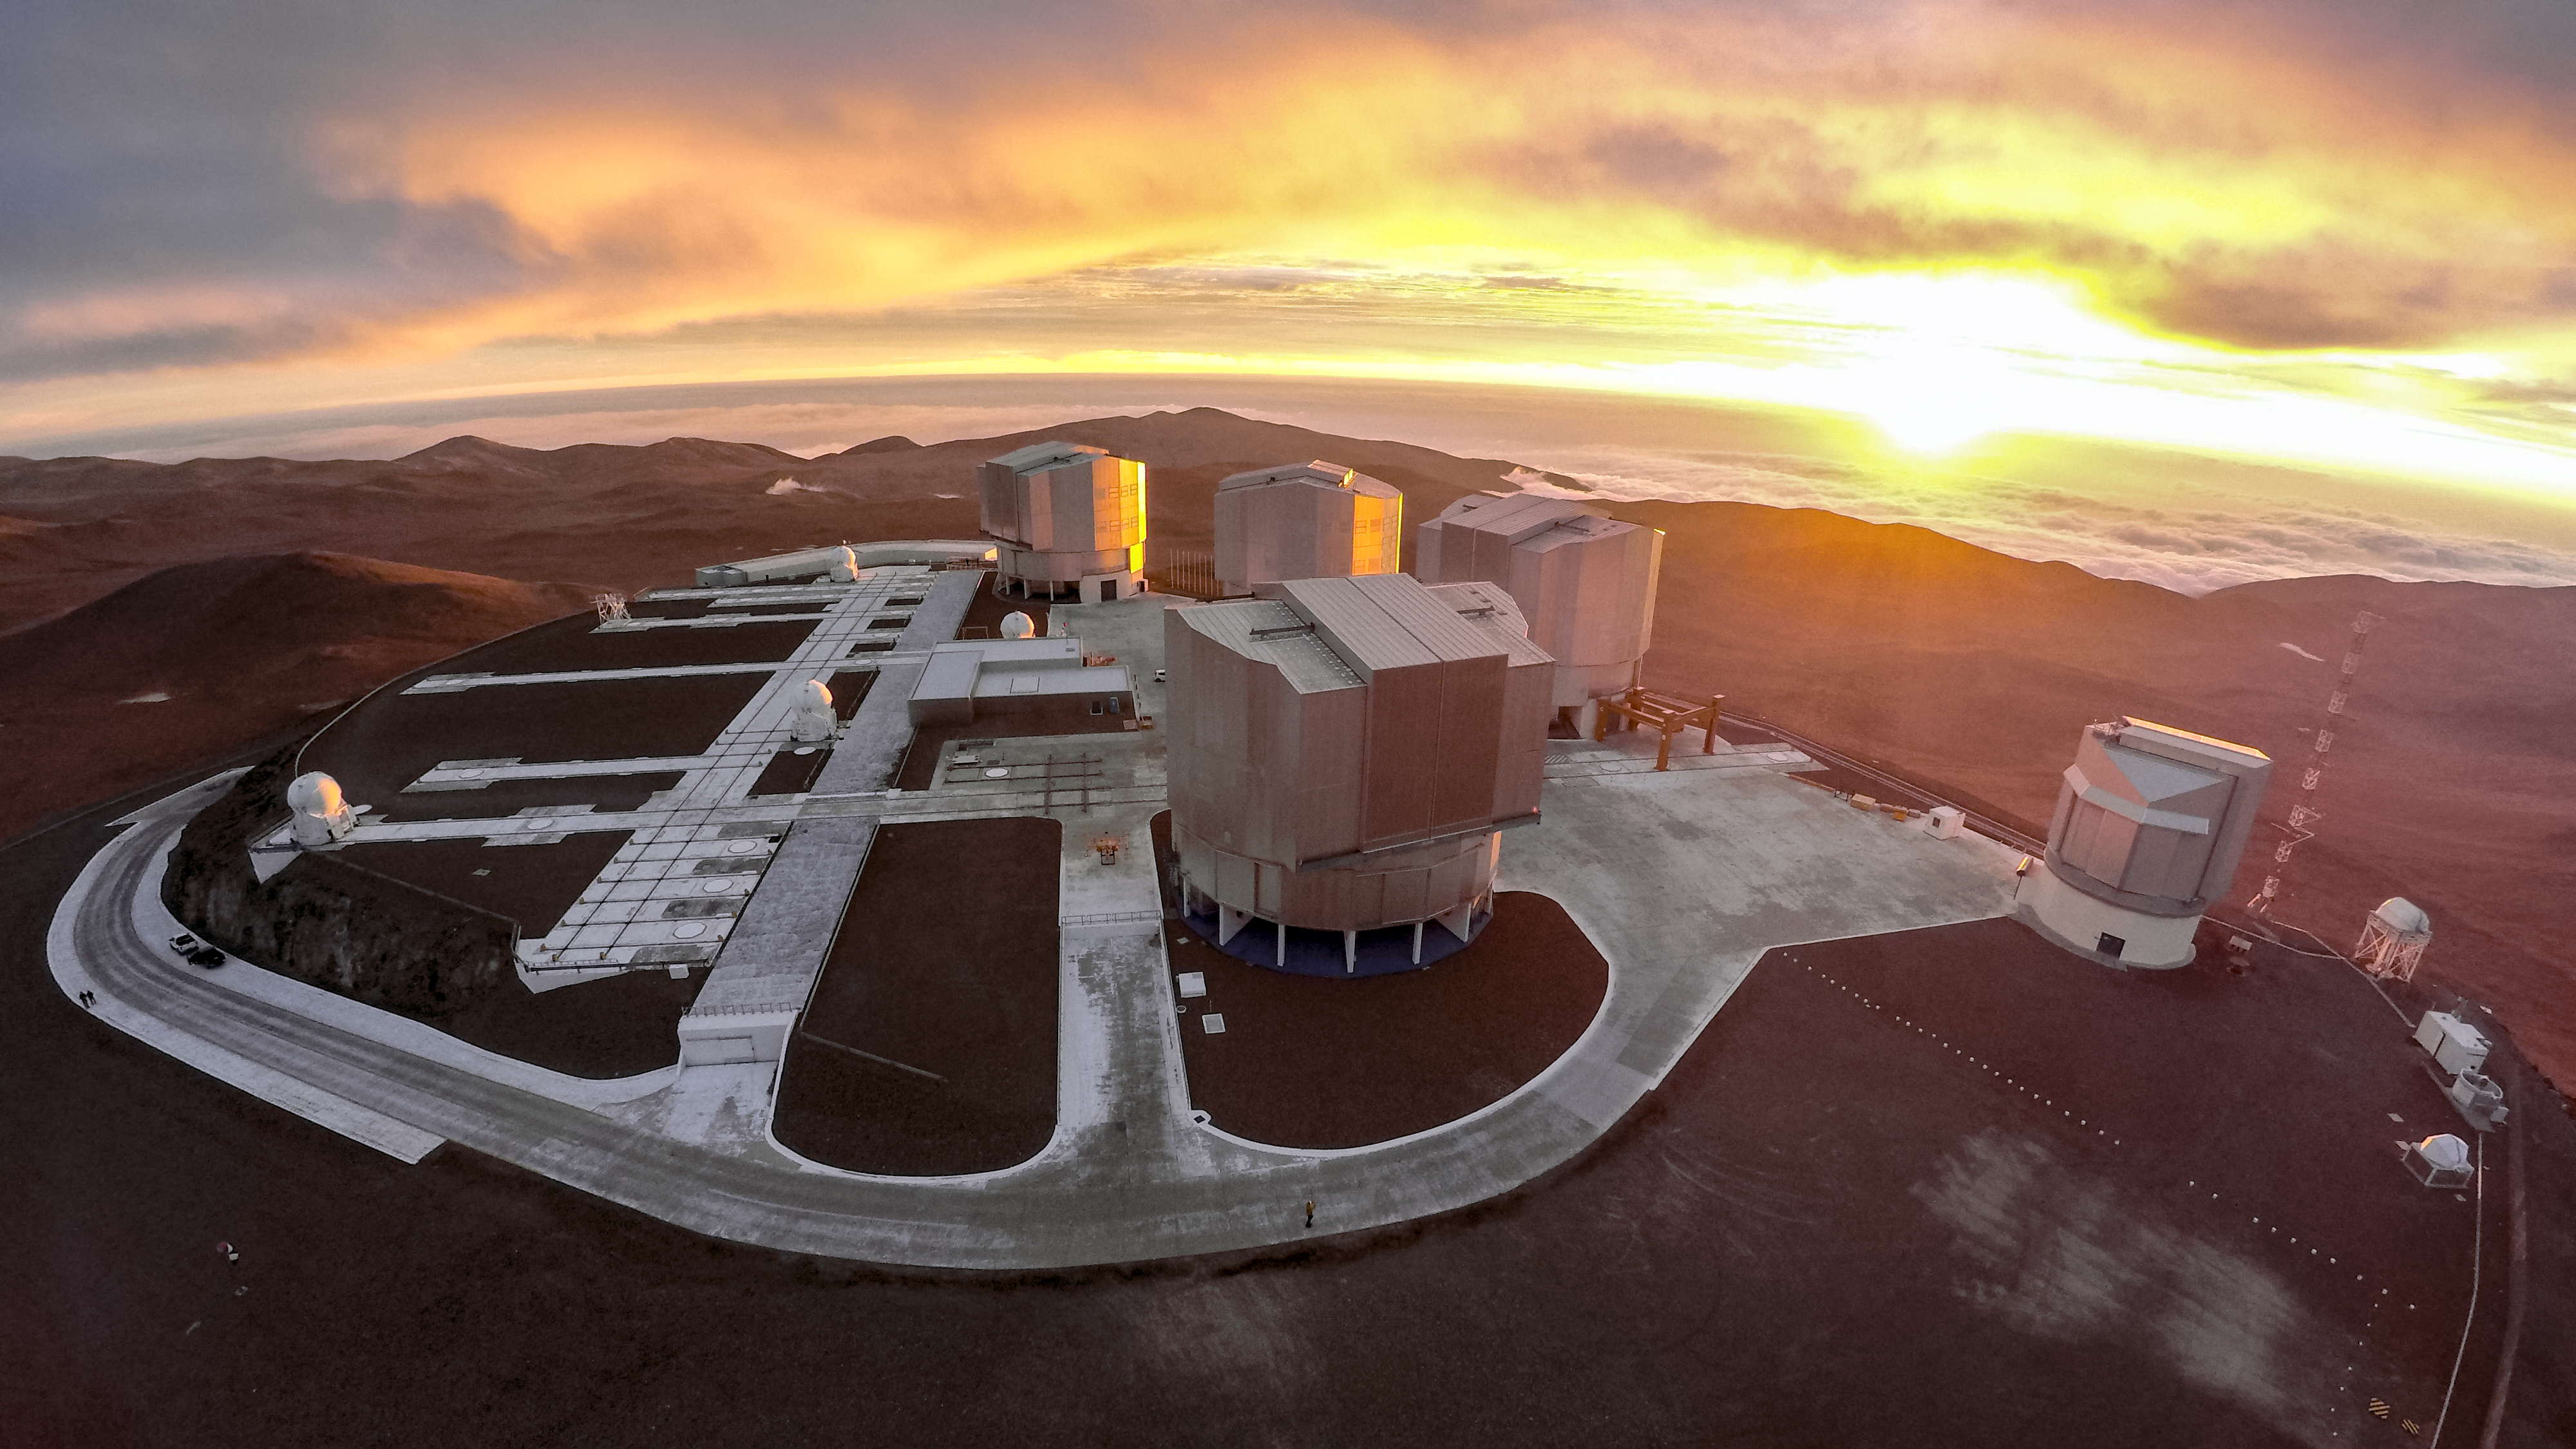

The VLT illuminated

ESO-operated Very Large Telescope (VLT) is based at the Cerro Paranal site in the Atacama Desert of northern Chile. It is the world's most advanced optical instrument, consisting of four Unit Telescopes with main mirrors of 8.2 metres diametre each, and four smaller Auxiliary Telescopes. The complex is awash with sunset light, and another night of observing will soon begin.

Credit: M. Struik (CERN)/ESO